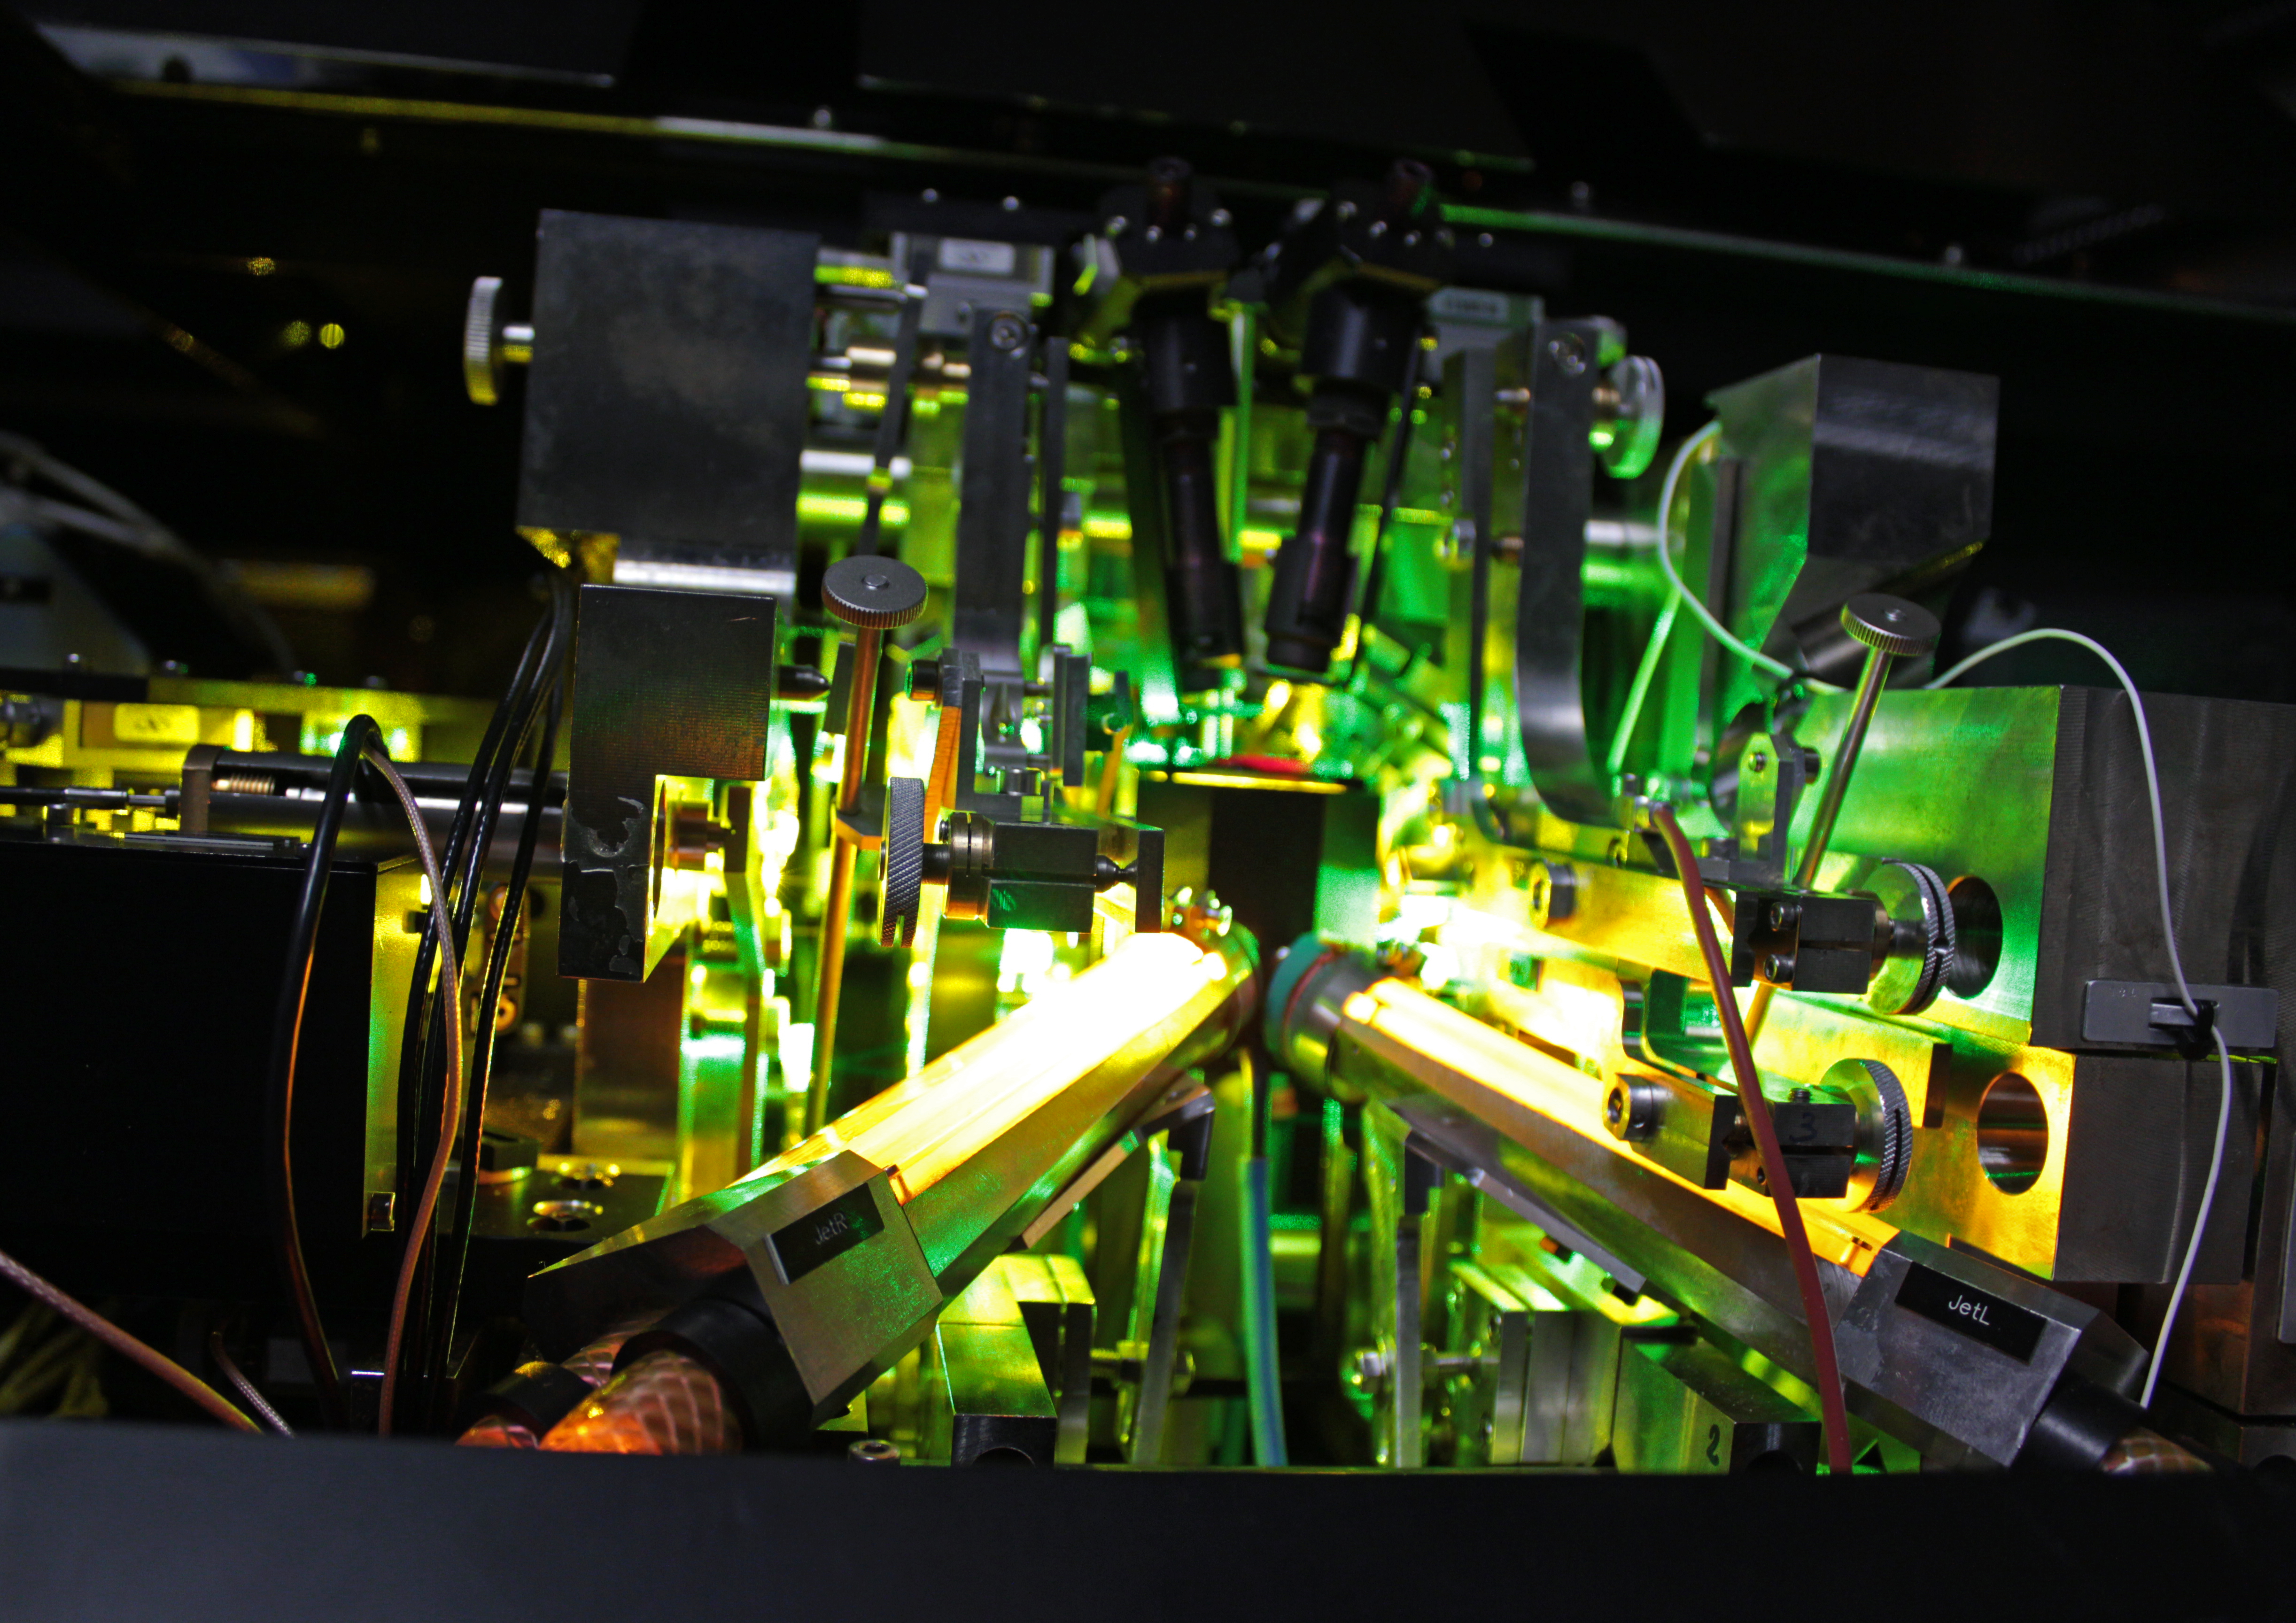

Laser Guide Star laboratory

Inside the Laser Guide Star laboratory in the dome of Yepun, UT4 of ESO's Very Large Telescope.

Credit: J.C. Inostroza/ESO